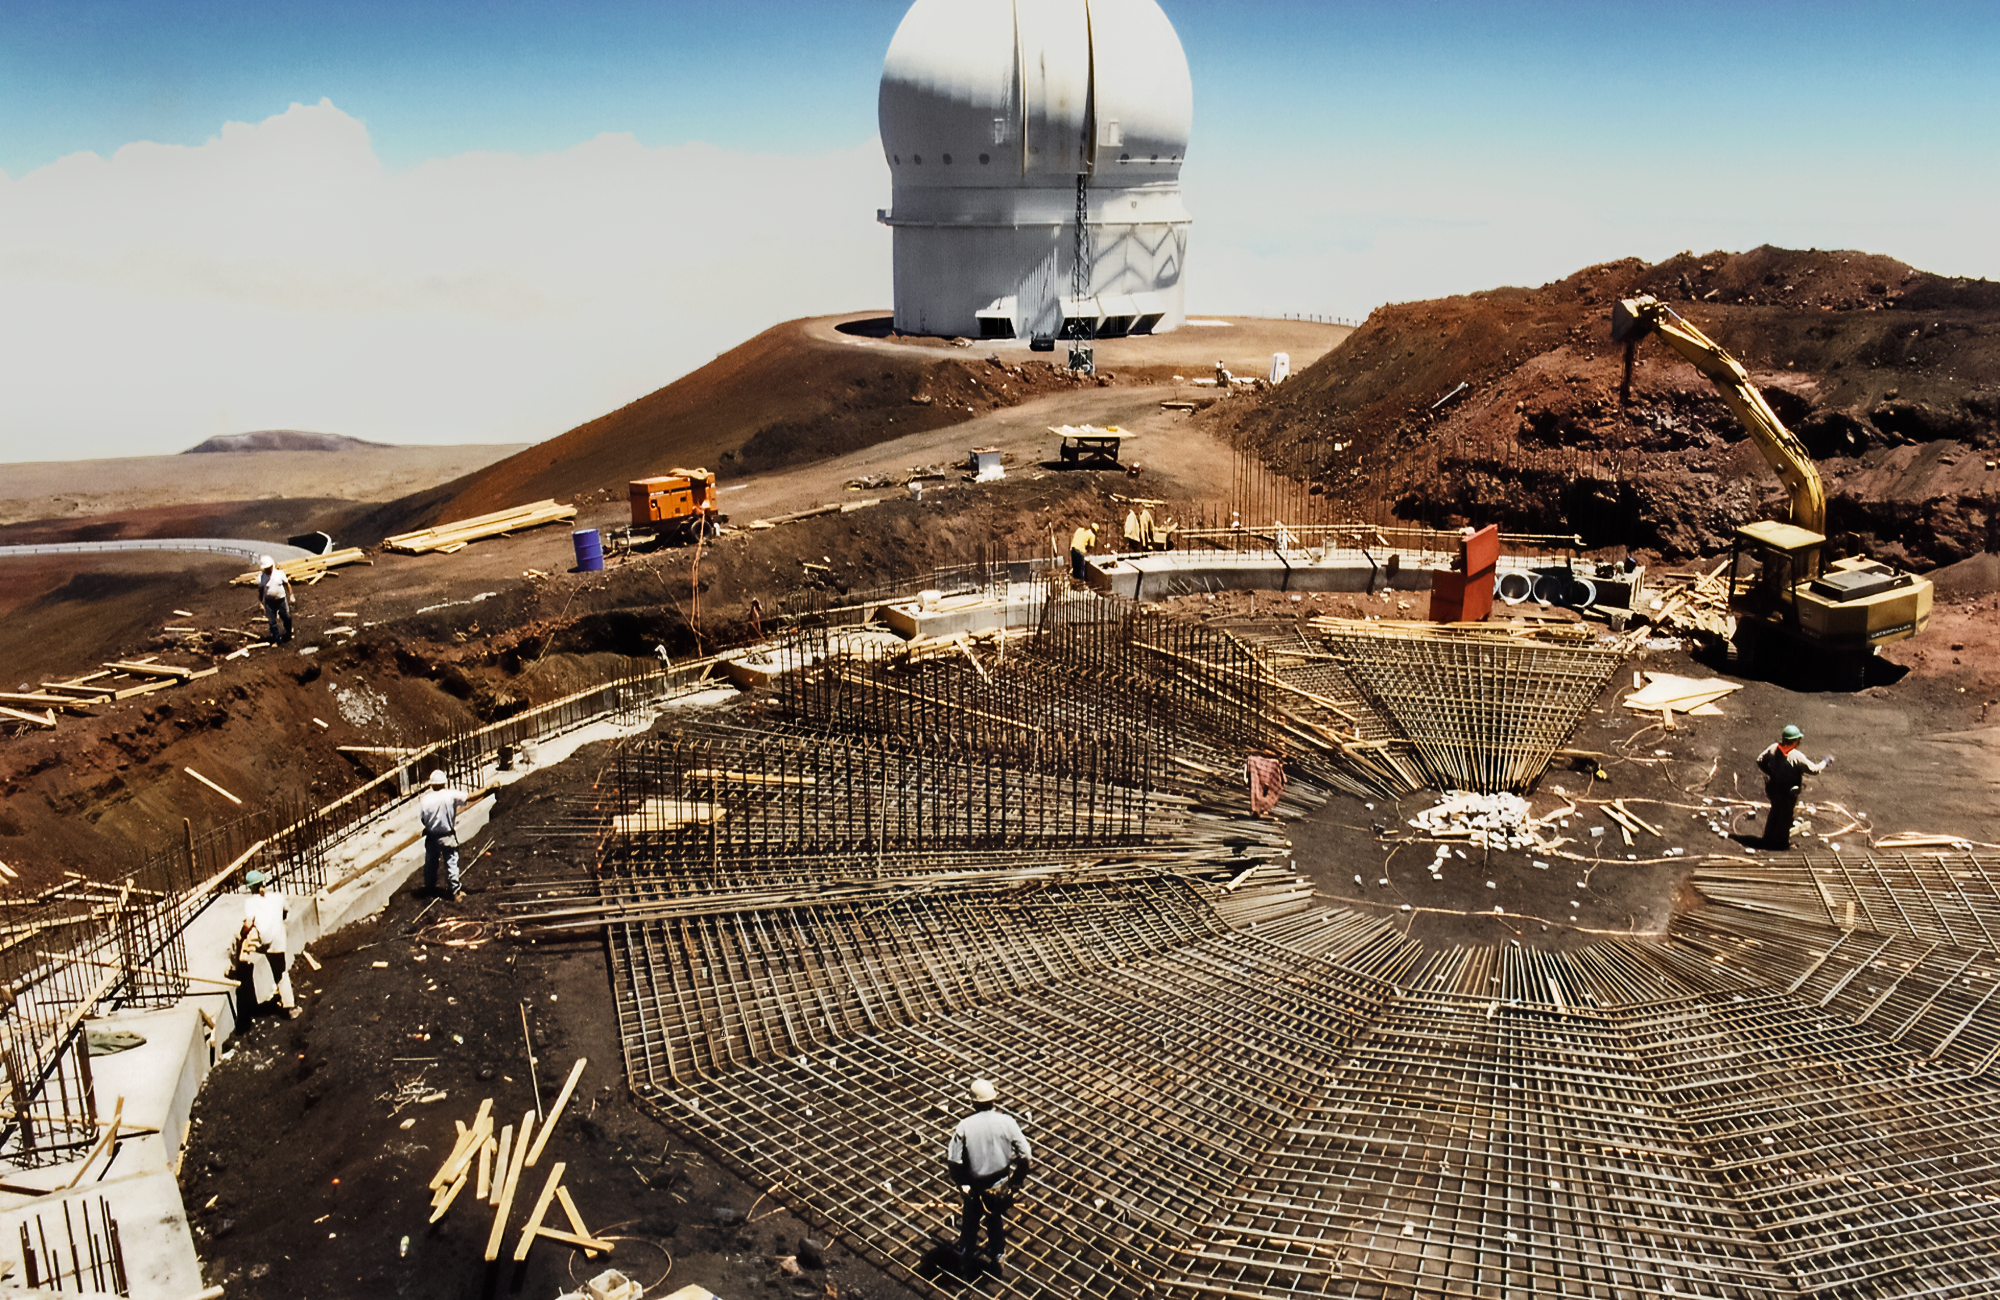

Building Gemini North from the Bottom Up

High above the blanket of clouds and near the summit of Maunakea in Hawai‘i, a construction crew is busy building Gemini North telescope. This image was taken in 1995.

Credit: NOIRLab/NSF/AURA